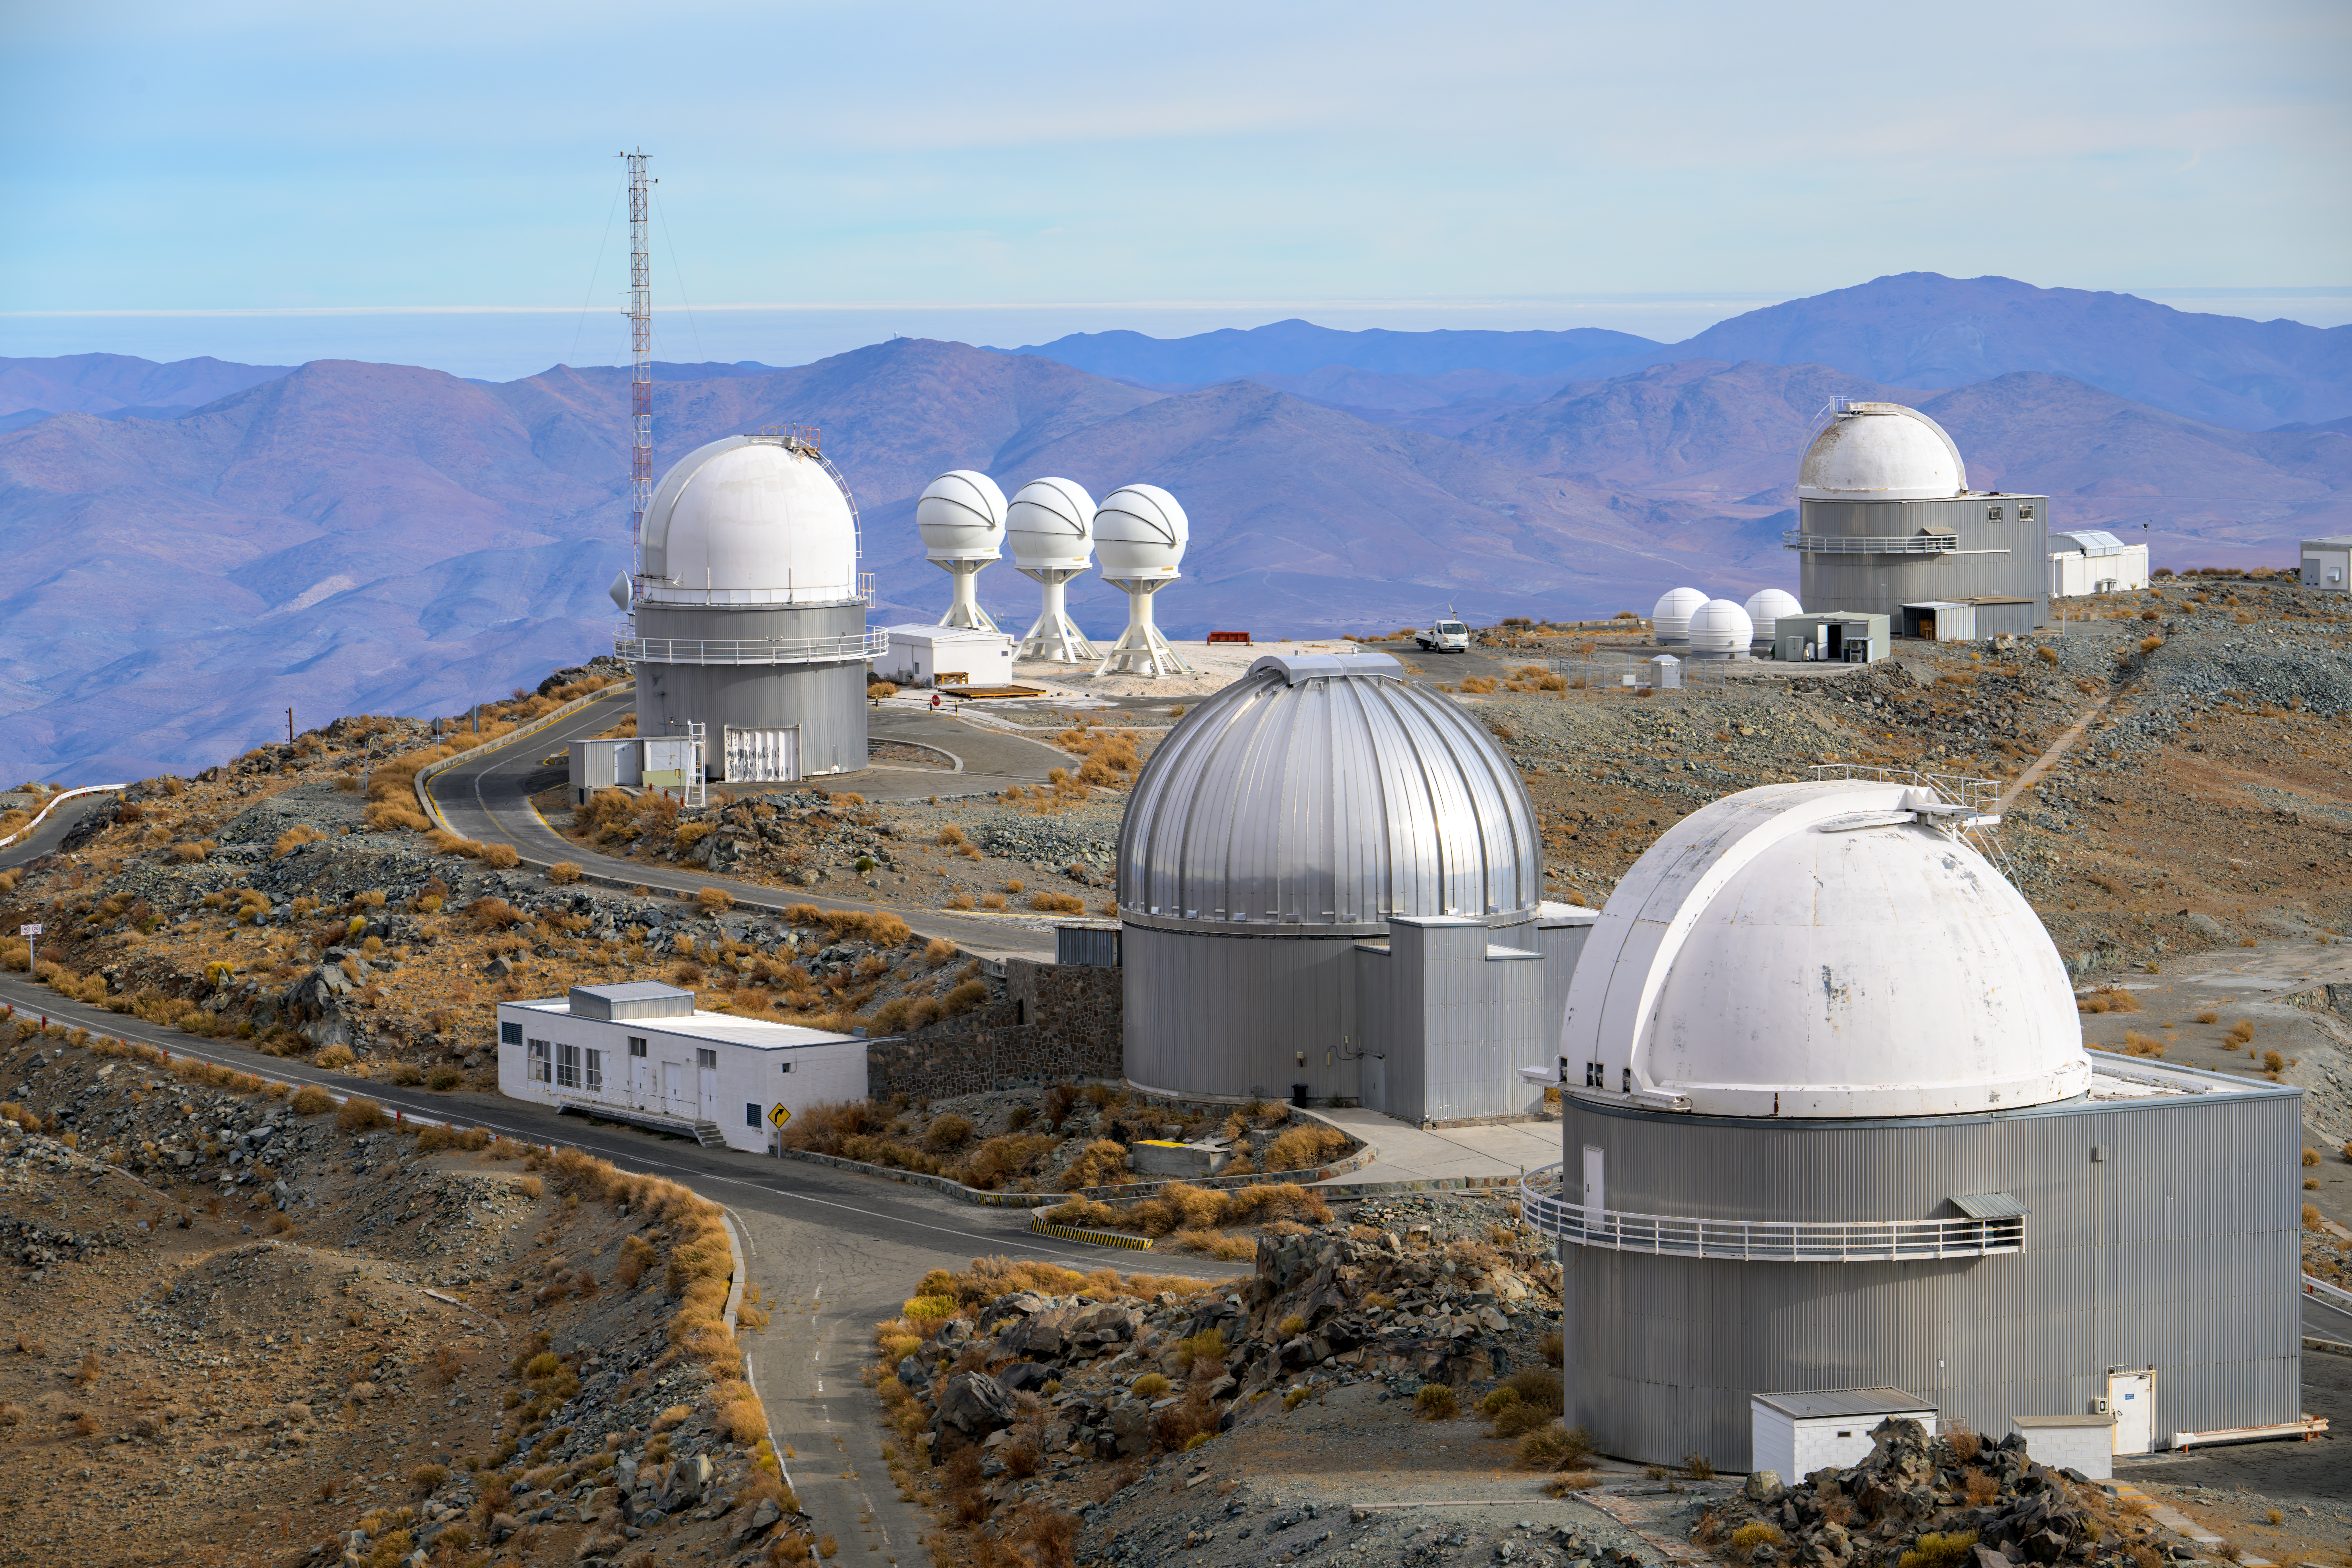

Family portrait at La Silla

This image portrays a few of the telescopes situated at ESO’s La Silla Observatory. Like in a family portrait, the telescopes show similarities in their appearance, but also have unique features that set them apart. For instance, the distinctive silver dome of the MPG/ESO 2.2-metre telescope or the narrow stands and spherical heads of the BlackGEM Array triplets. Another eye-catching feature of this photograph is the blue tinge of the mountains in the background, created due to the preferential scattering of blue light compared to other colours by the atmosphere.

Credit: ESO/A. Russell